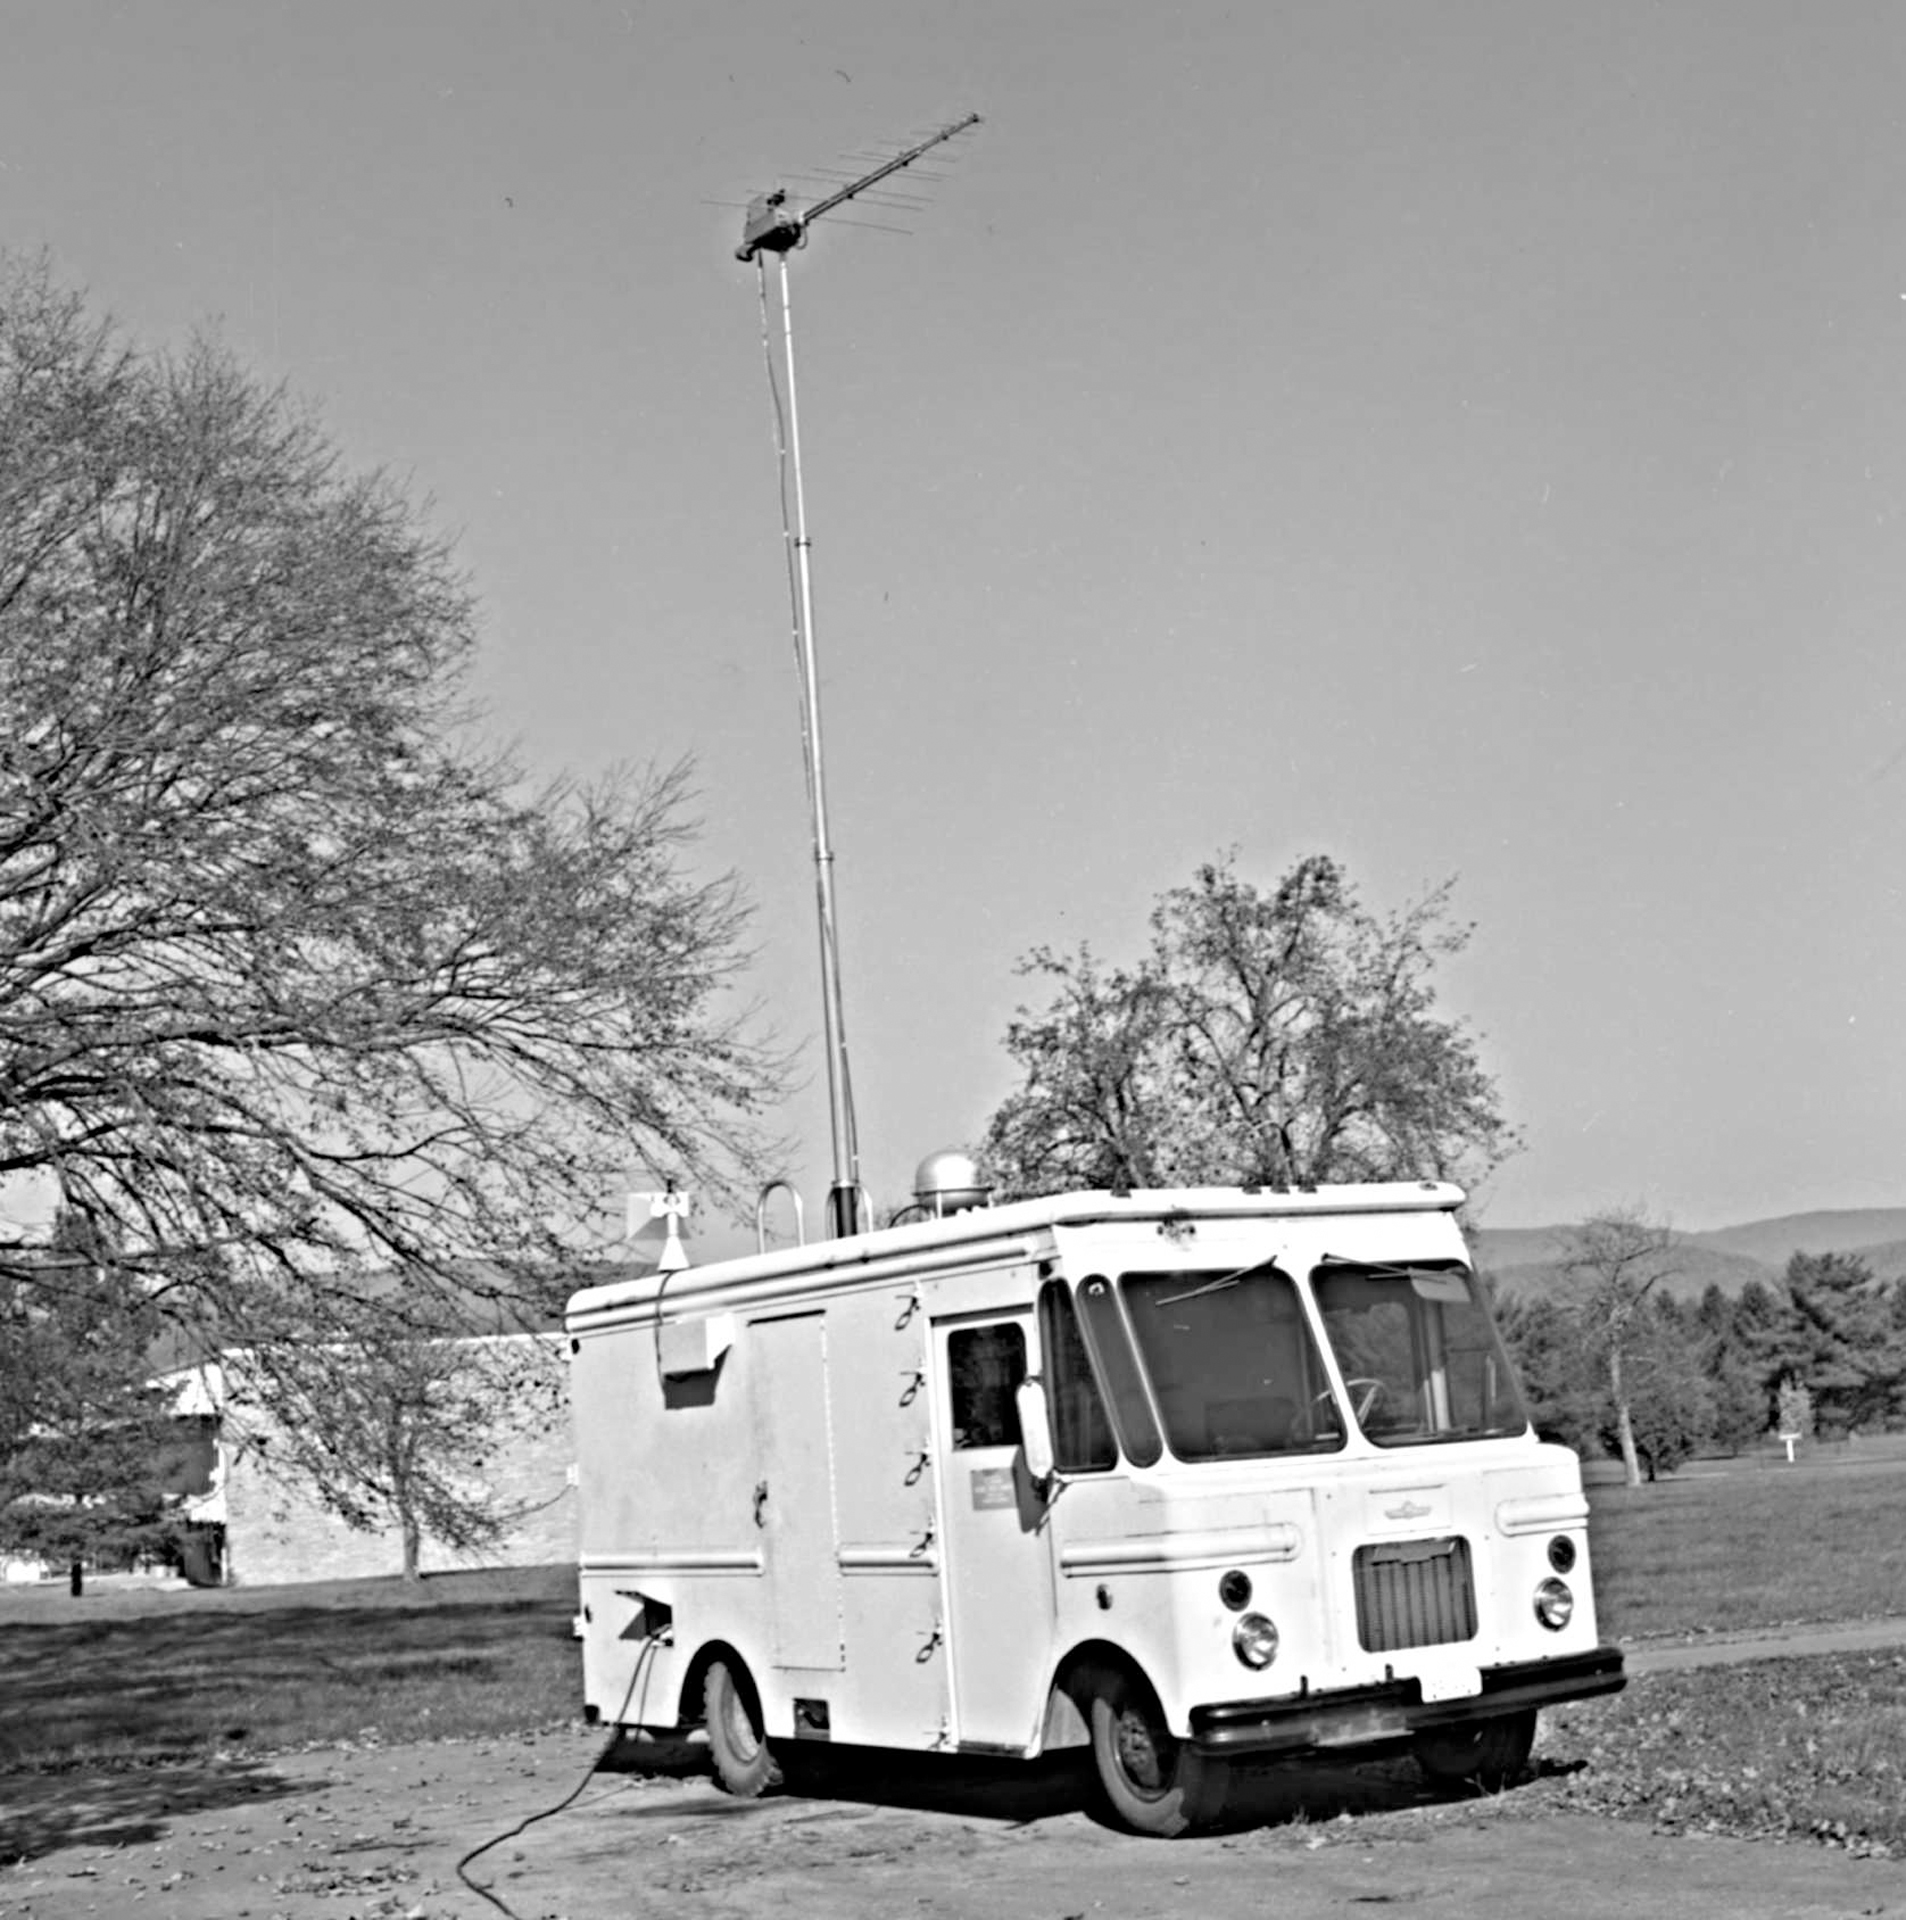

Not an Ice Cream Truck

The RFI van, affectionately known as the Ice Cream Truck, with its enormous antenna raised to collect radio frequency interference in the surrounding countryside. Photo taken in October 1981.

Credit: NRAO/AUI/NSF